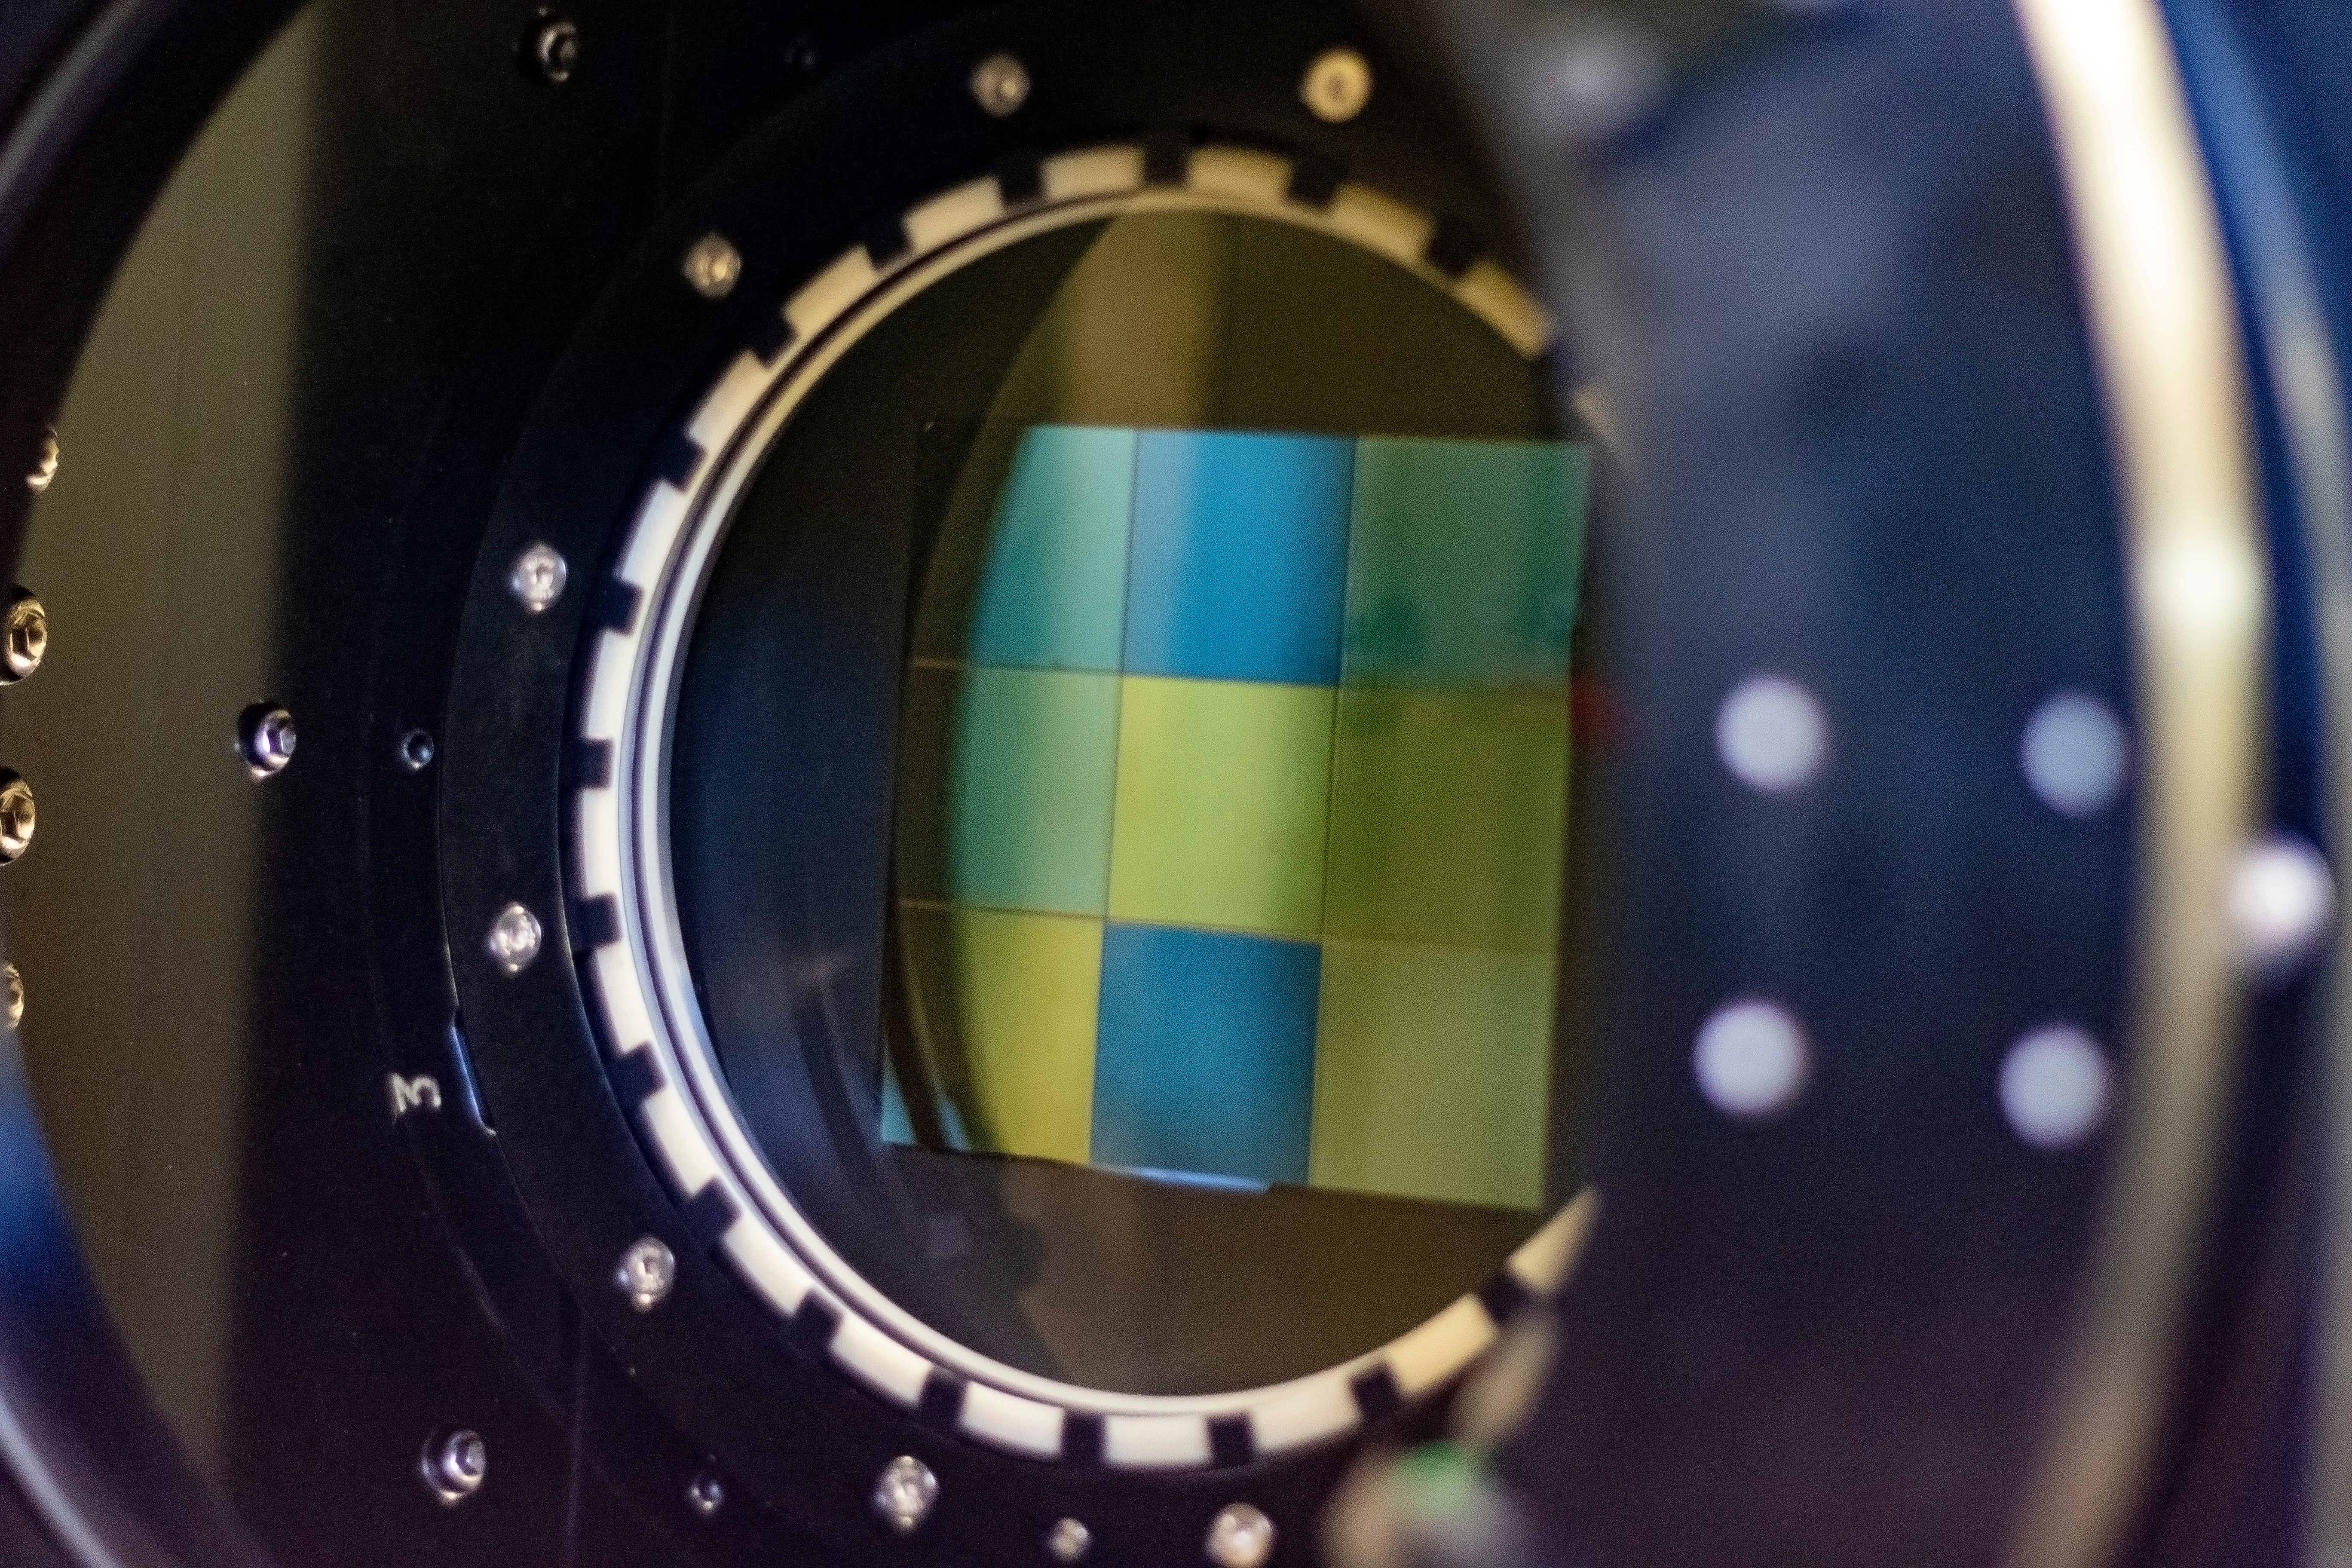

ComCam Activities in Tucson

Now that it has arrived at the Tucson instrumentation shop, the ComCam cryostat assembly (built by SLAC) will be integrated with the camera optics and parts of the telescope structure and tested under software control as it will be in Chile.

Credit: Rubin Observatory/NSF/AURA